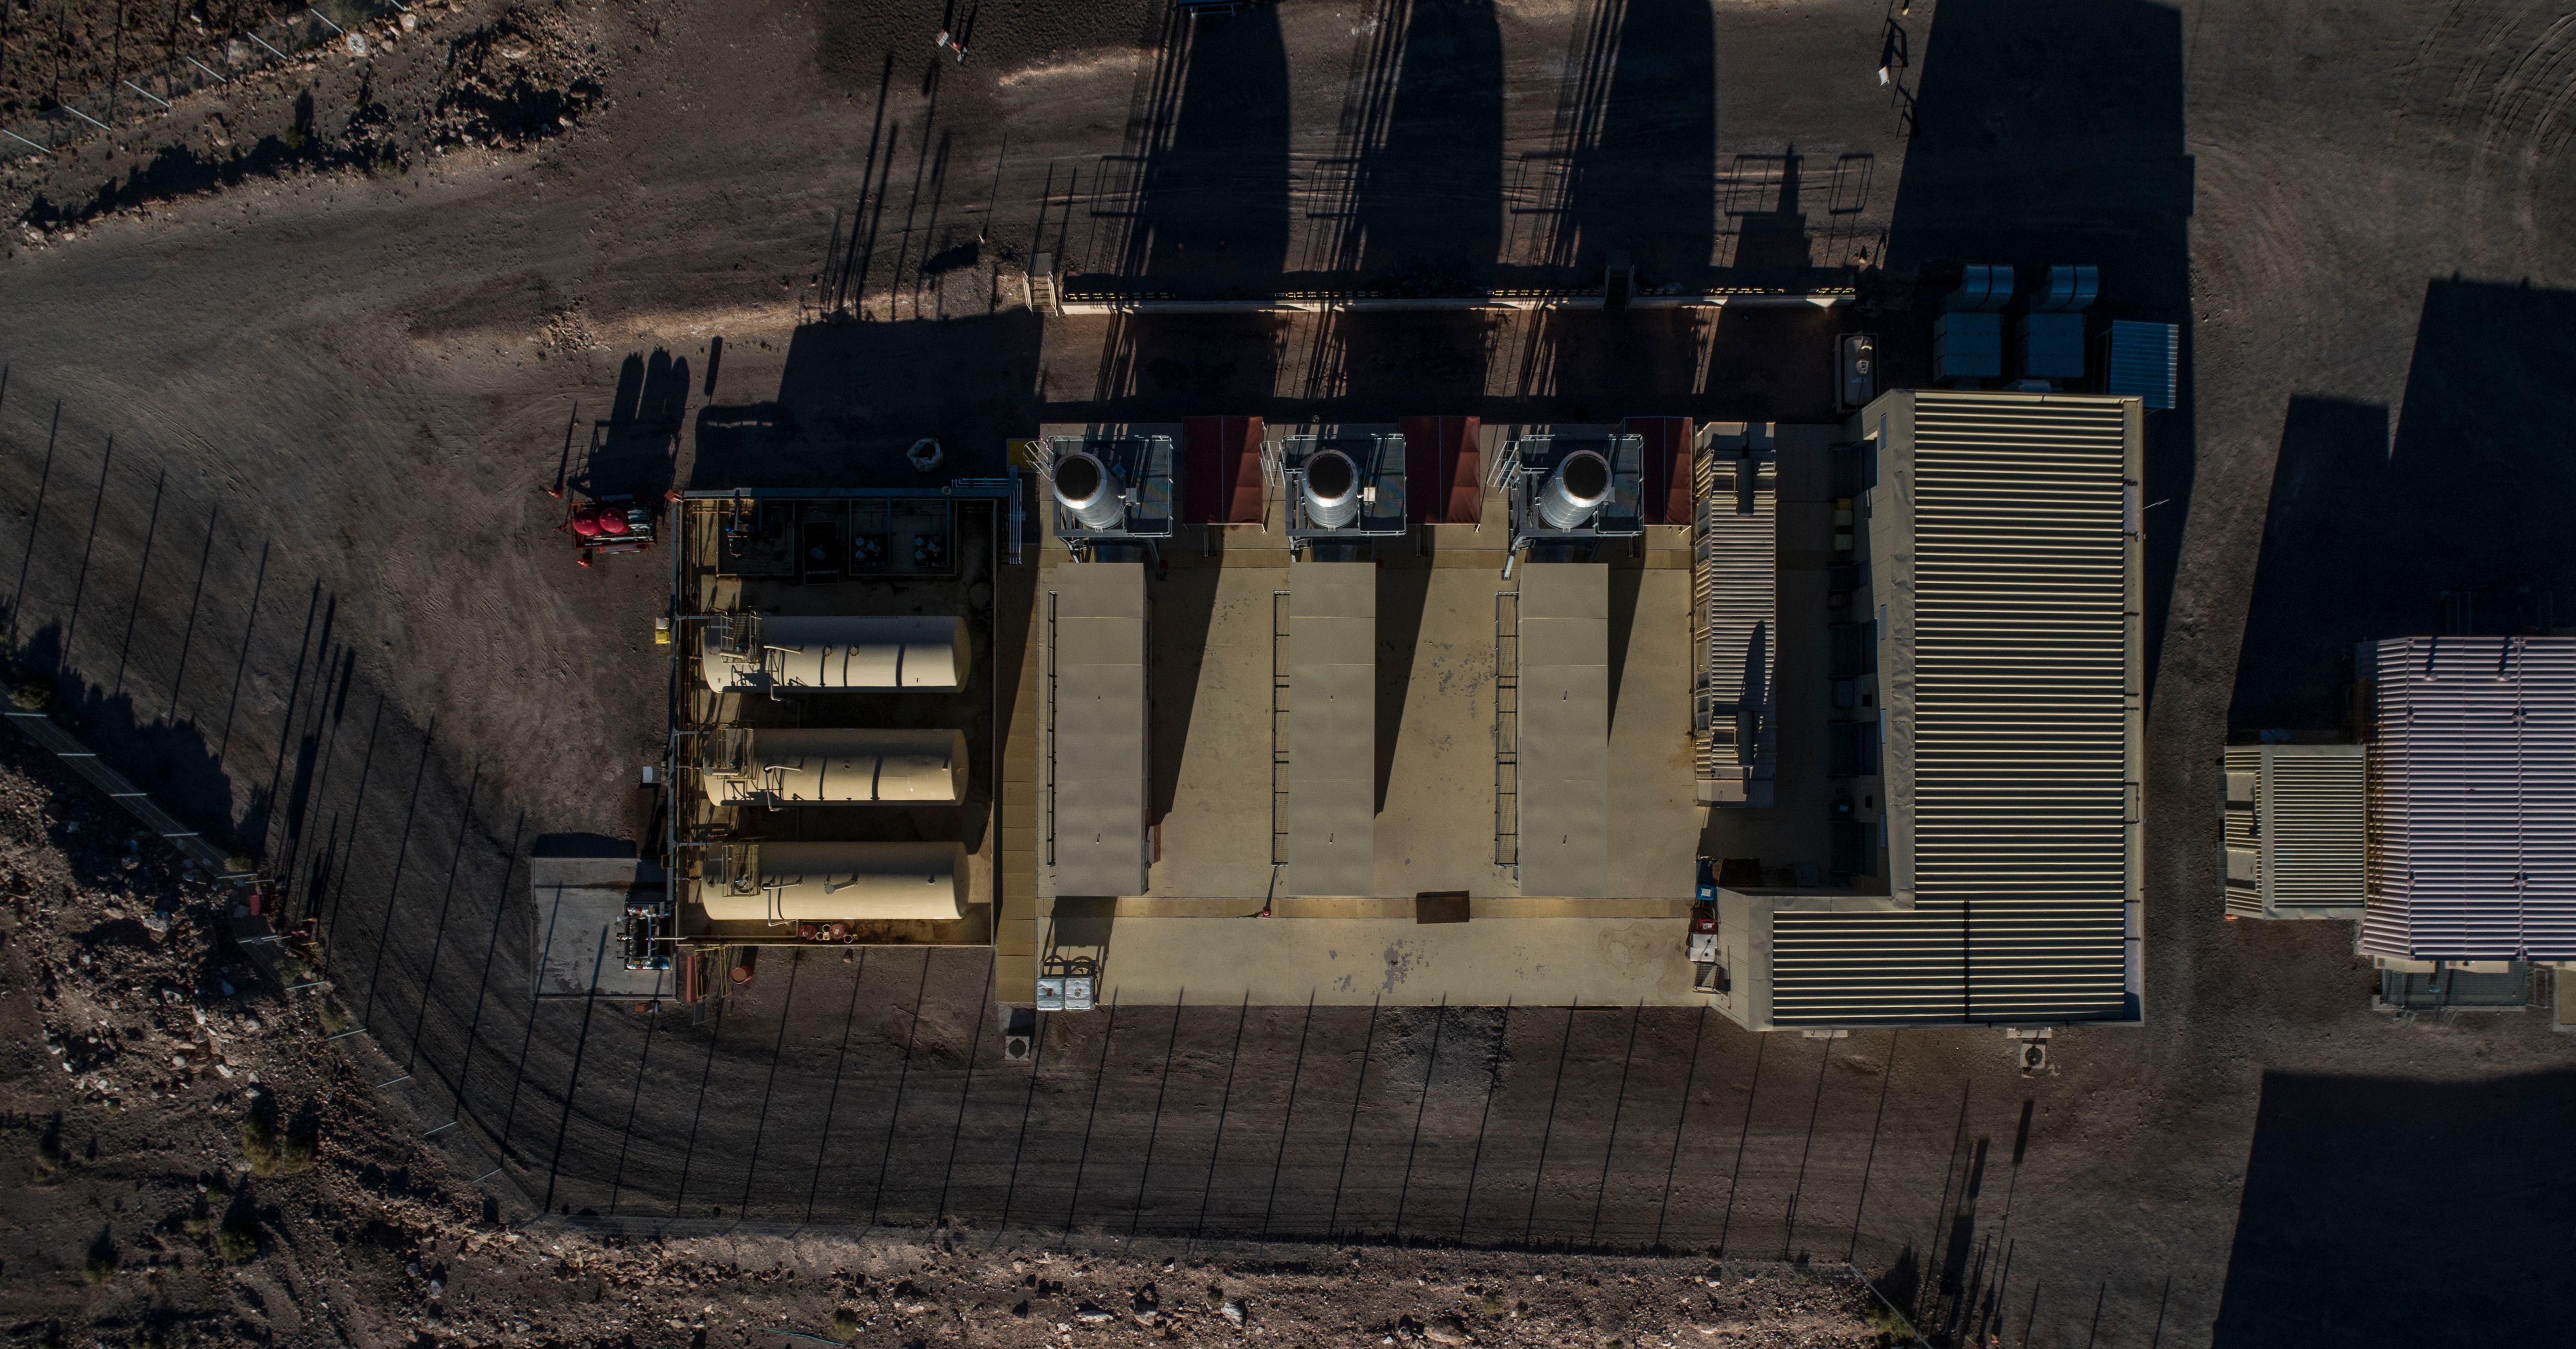

ALMA shutdown due to the Covid-19 pandemic in 2020

ALMA shutdown due to the Covid-19 pandemic in 2020. A Caretaking Team was in charge of guarding the observatory. A drone registered this images, accounting for the solitude of the ALMA base camp (OSF) and the antennas in the Chajnantor Plateau.

Credit: Ariel Marinkovic – X-CAM-ALMA (ESO/NAOJ/NRAO)